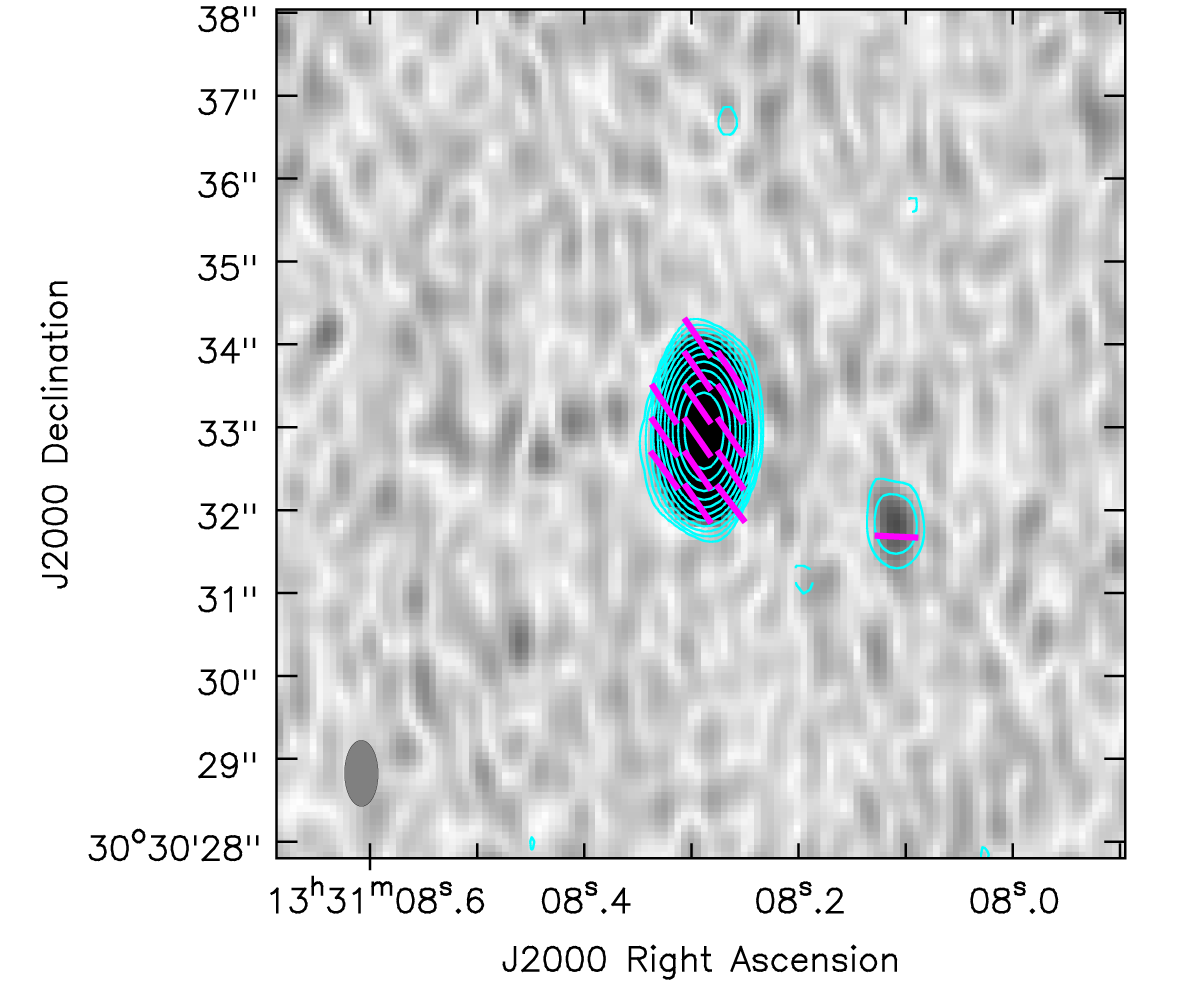

Quasar 3C 286 as observed with ALMA

The contours represent the intensity of the radio waves emitted by 3C 286 and the purple bars show the polarization direction. The smaller region of emission to the right is a part of the jet ejected by the quasar, which is the central peak.

Credit: ALMA (ESO/NAOJ/NRAO), Nagai et al.